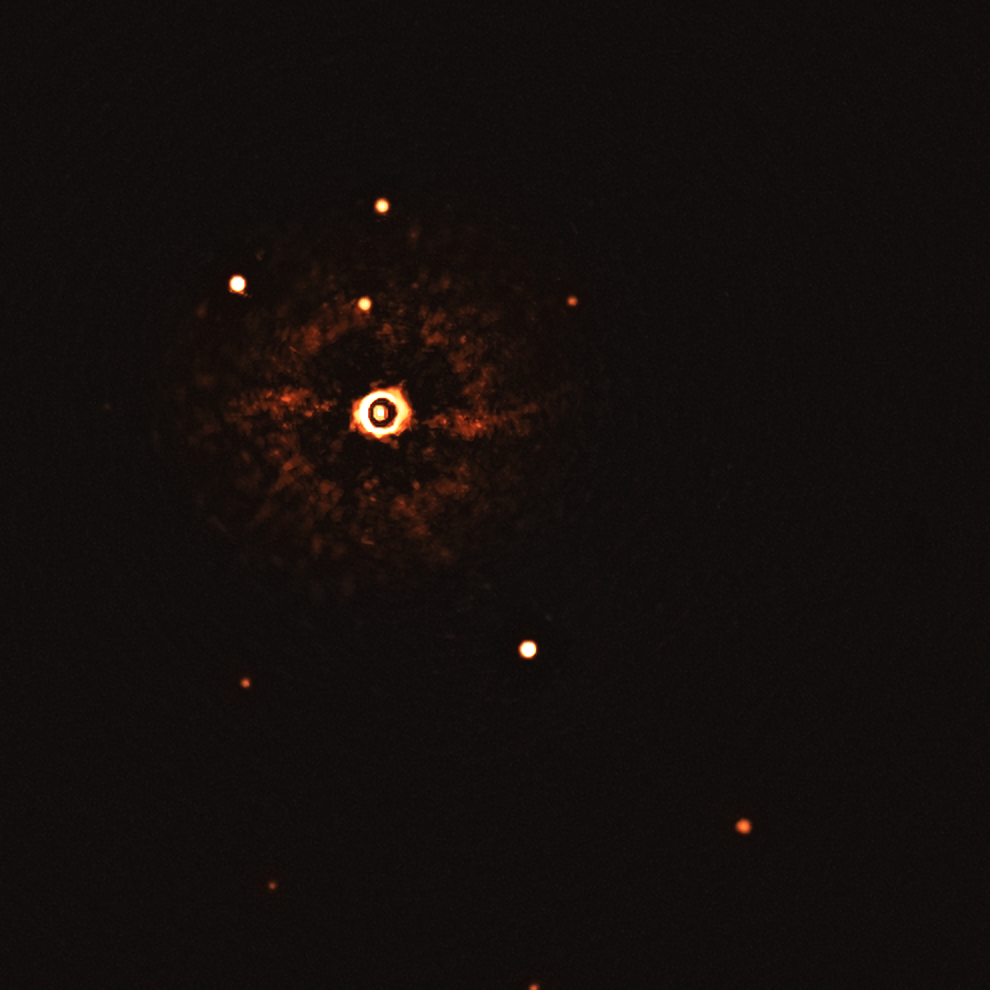

First ever image of a multi-planet system around a Sun-like star (uncropped, without annotations)

This image, captured by the SPHERE instrument on ESO’s Very Large Telescope, shows the star TYC 8998-760-1 accompanied by two giant exoplanets, TYC 8998-760-1b and TYC 8998-760-1c. This is the first time astronomers have directly observed more than one planet orbiting a star similar to the Sun.

The two planets are visible as two bright dots in the centre (TYC 8998-760-1b) and bottom right (TYC 8998-760-1c) of the frame. Other bright dots, which are background stars, are visible in the image as well. By taking different images at different times, the team were able to distinguish these planets from the background stars.

The image was captured by blocking the light from the young, Sun-like star (top-left of centre) using a coronagraph, which allows for the fainter planets to be detected. The bright and dark rings we see on the star’s image are optical artefacts.

Credit: ESO/Bohn et al.